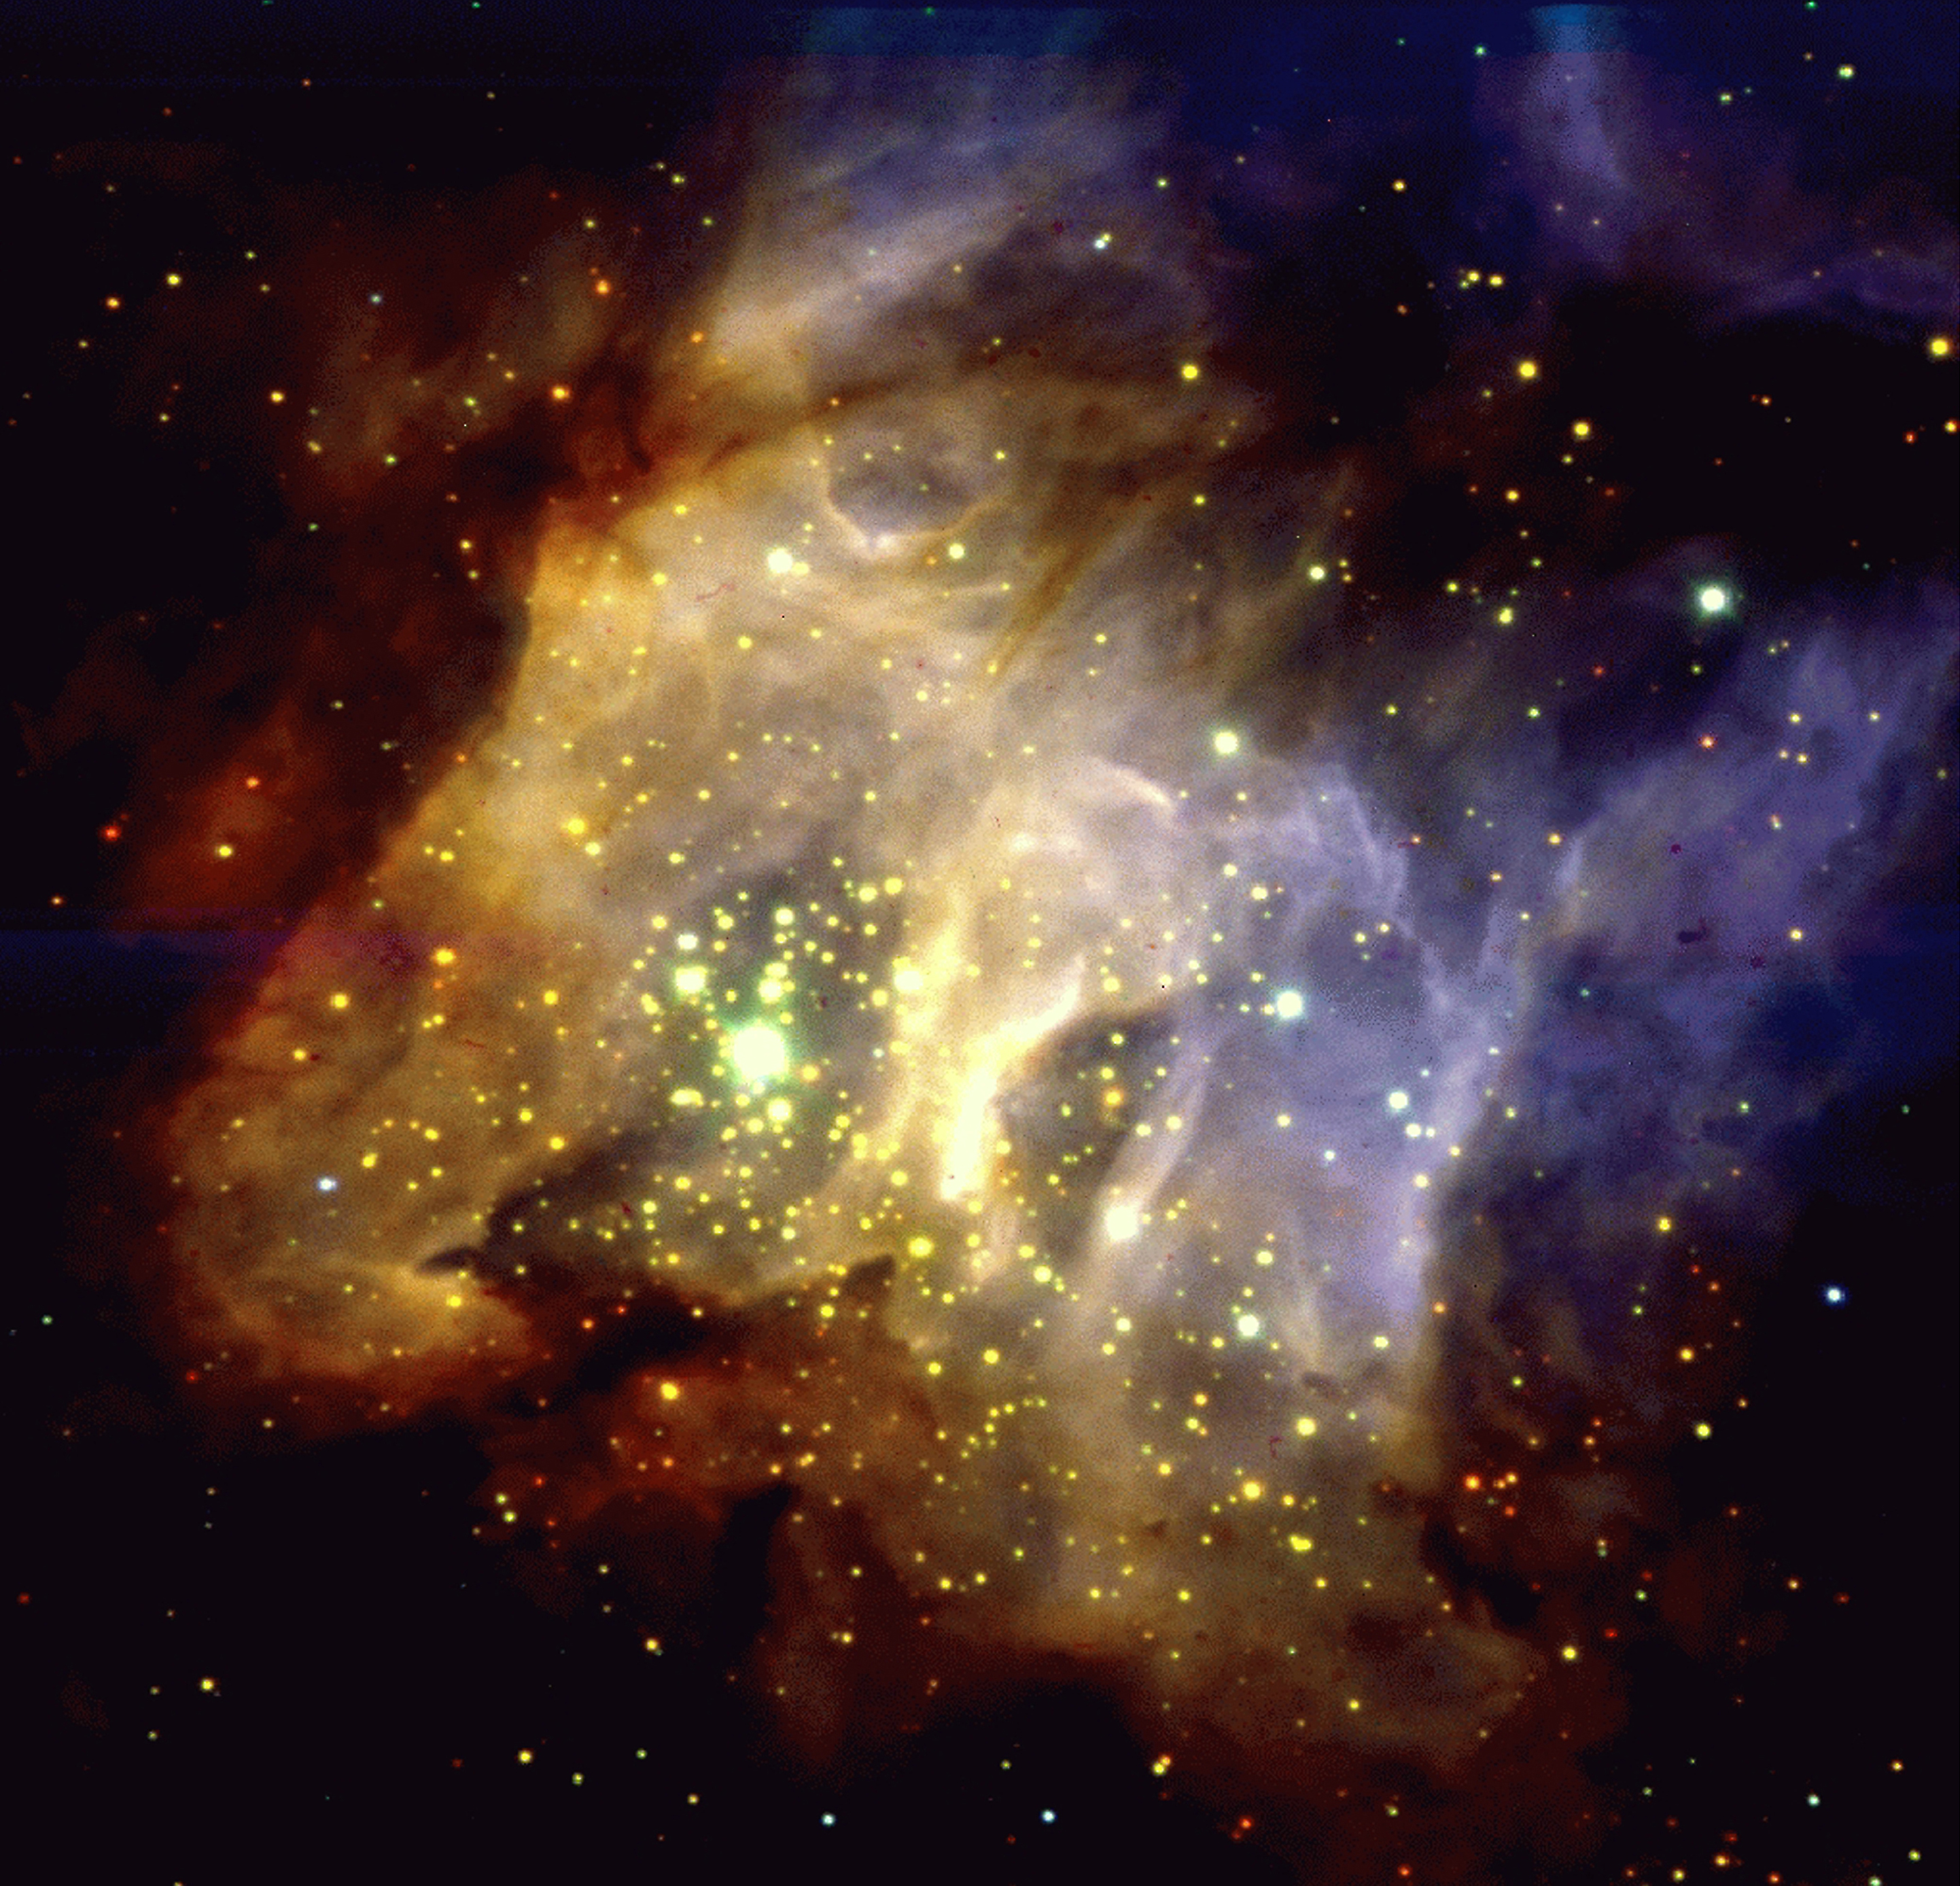

Star-forming region RCW38 in the Milky Way

This image displays a spectacular three-colour composite image of RCW38, obtained through three near-infrared filters. This is a region in the Milky Way at a distance of about 5,000 light years, where stars which have recently formed in clouds of gas and dust are still heavily obscured and cannot be observed in the visible part of the spectrum. Contrarily, as this image shows, they are very well seen at infrared wavelengths where the obscuration is substantially lower. The diffuse radiation is a mixture of starlight scattered by the dust and gas in the area, and atomic and molecular hydrogen line emission.

Credit: ESO